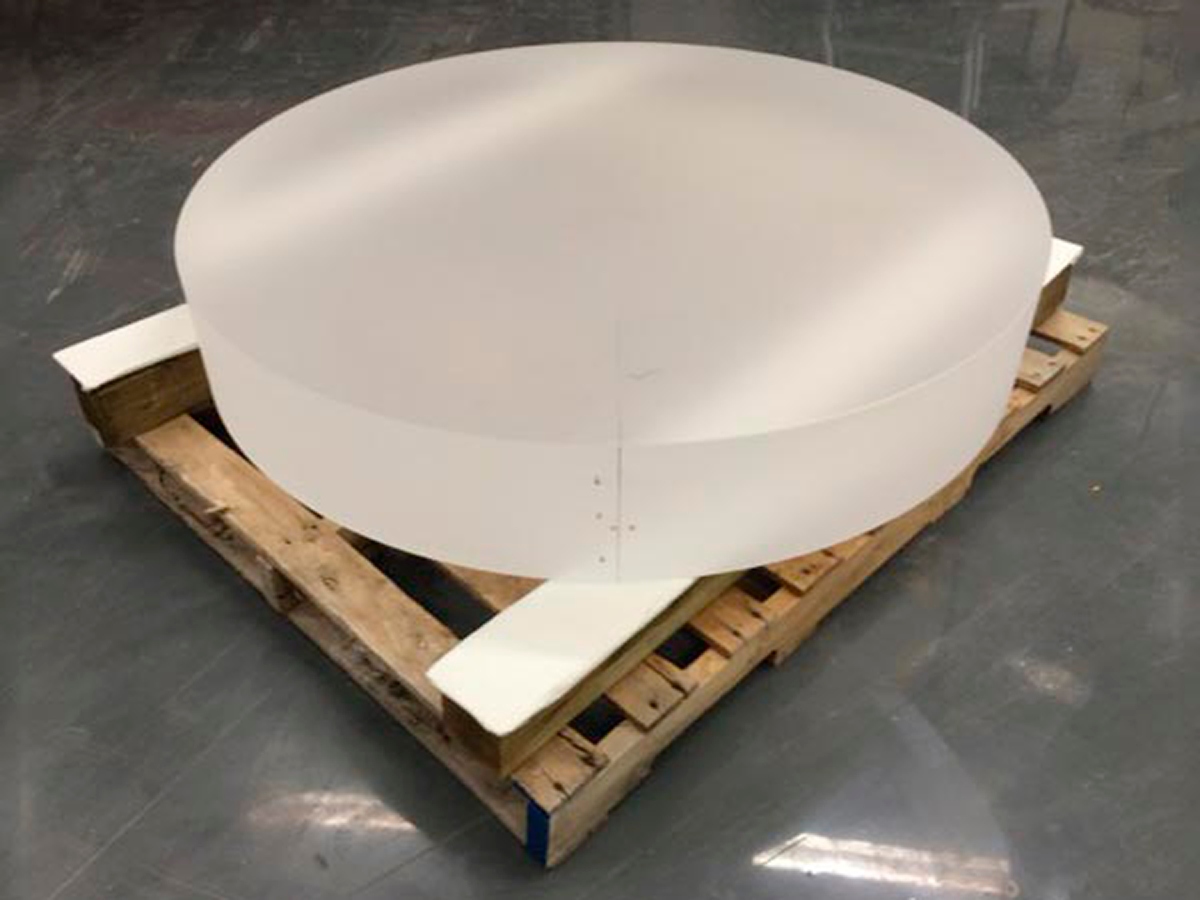

DESI Project Delivers Major Optical Elements

The Dark Energy Spectroscopic Instrument (DESI) project has delivered major optical elements to Arizona Optical Science and L3-Brashear for figuring and polishing. Above is an image of the largest corrector lens, C1 measuring 1.15m in diameter. The homogeneity of the fused silica glass came in at an astounding 1ppm (exceeding the 3ppm spec). DESI will be conducted on the Mayall 4-meter telescope at Kitt Peak National Observatory starting in 2018.

Credit: NOIRLab